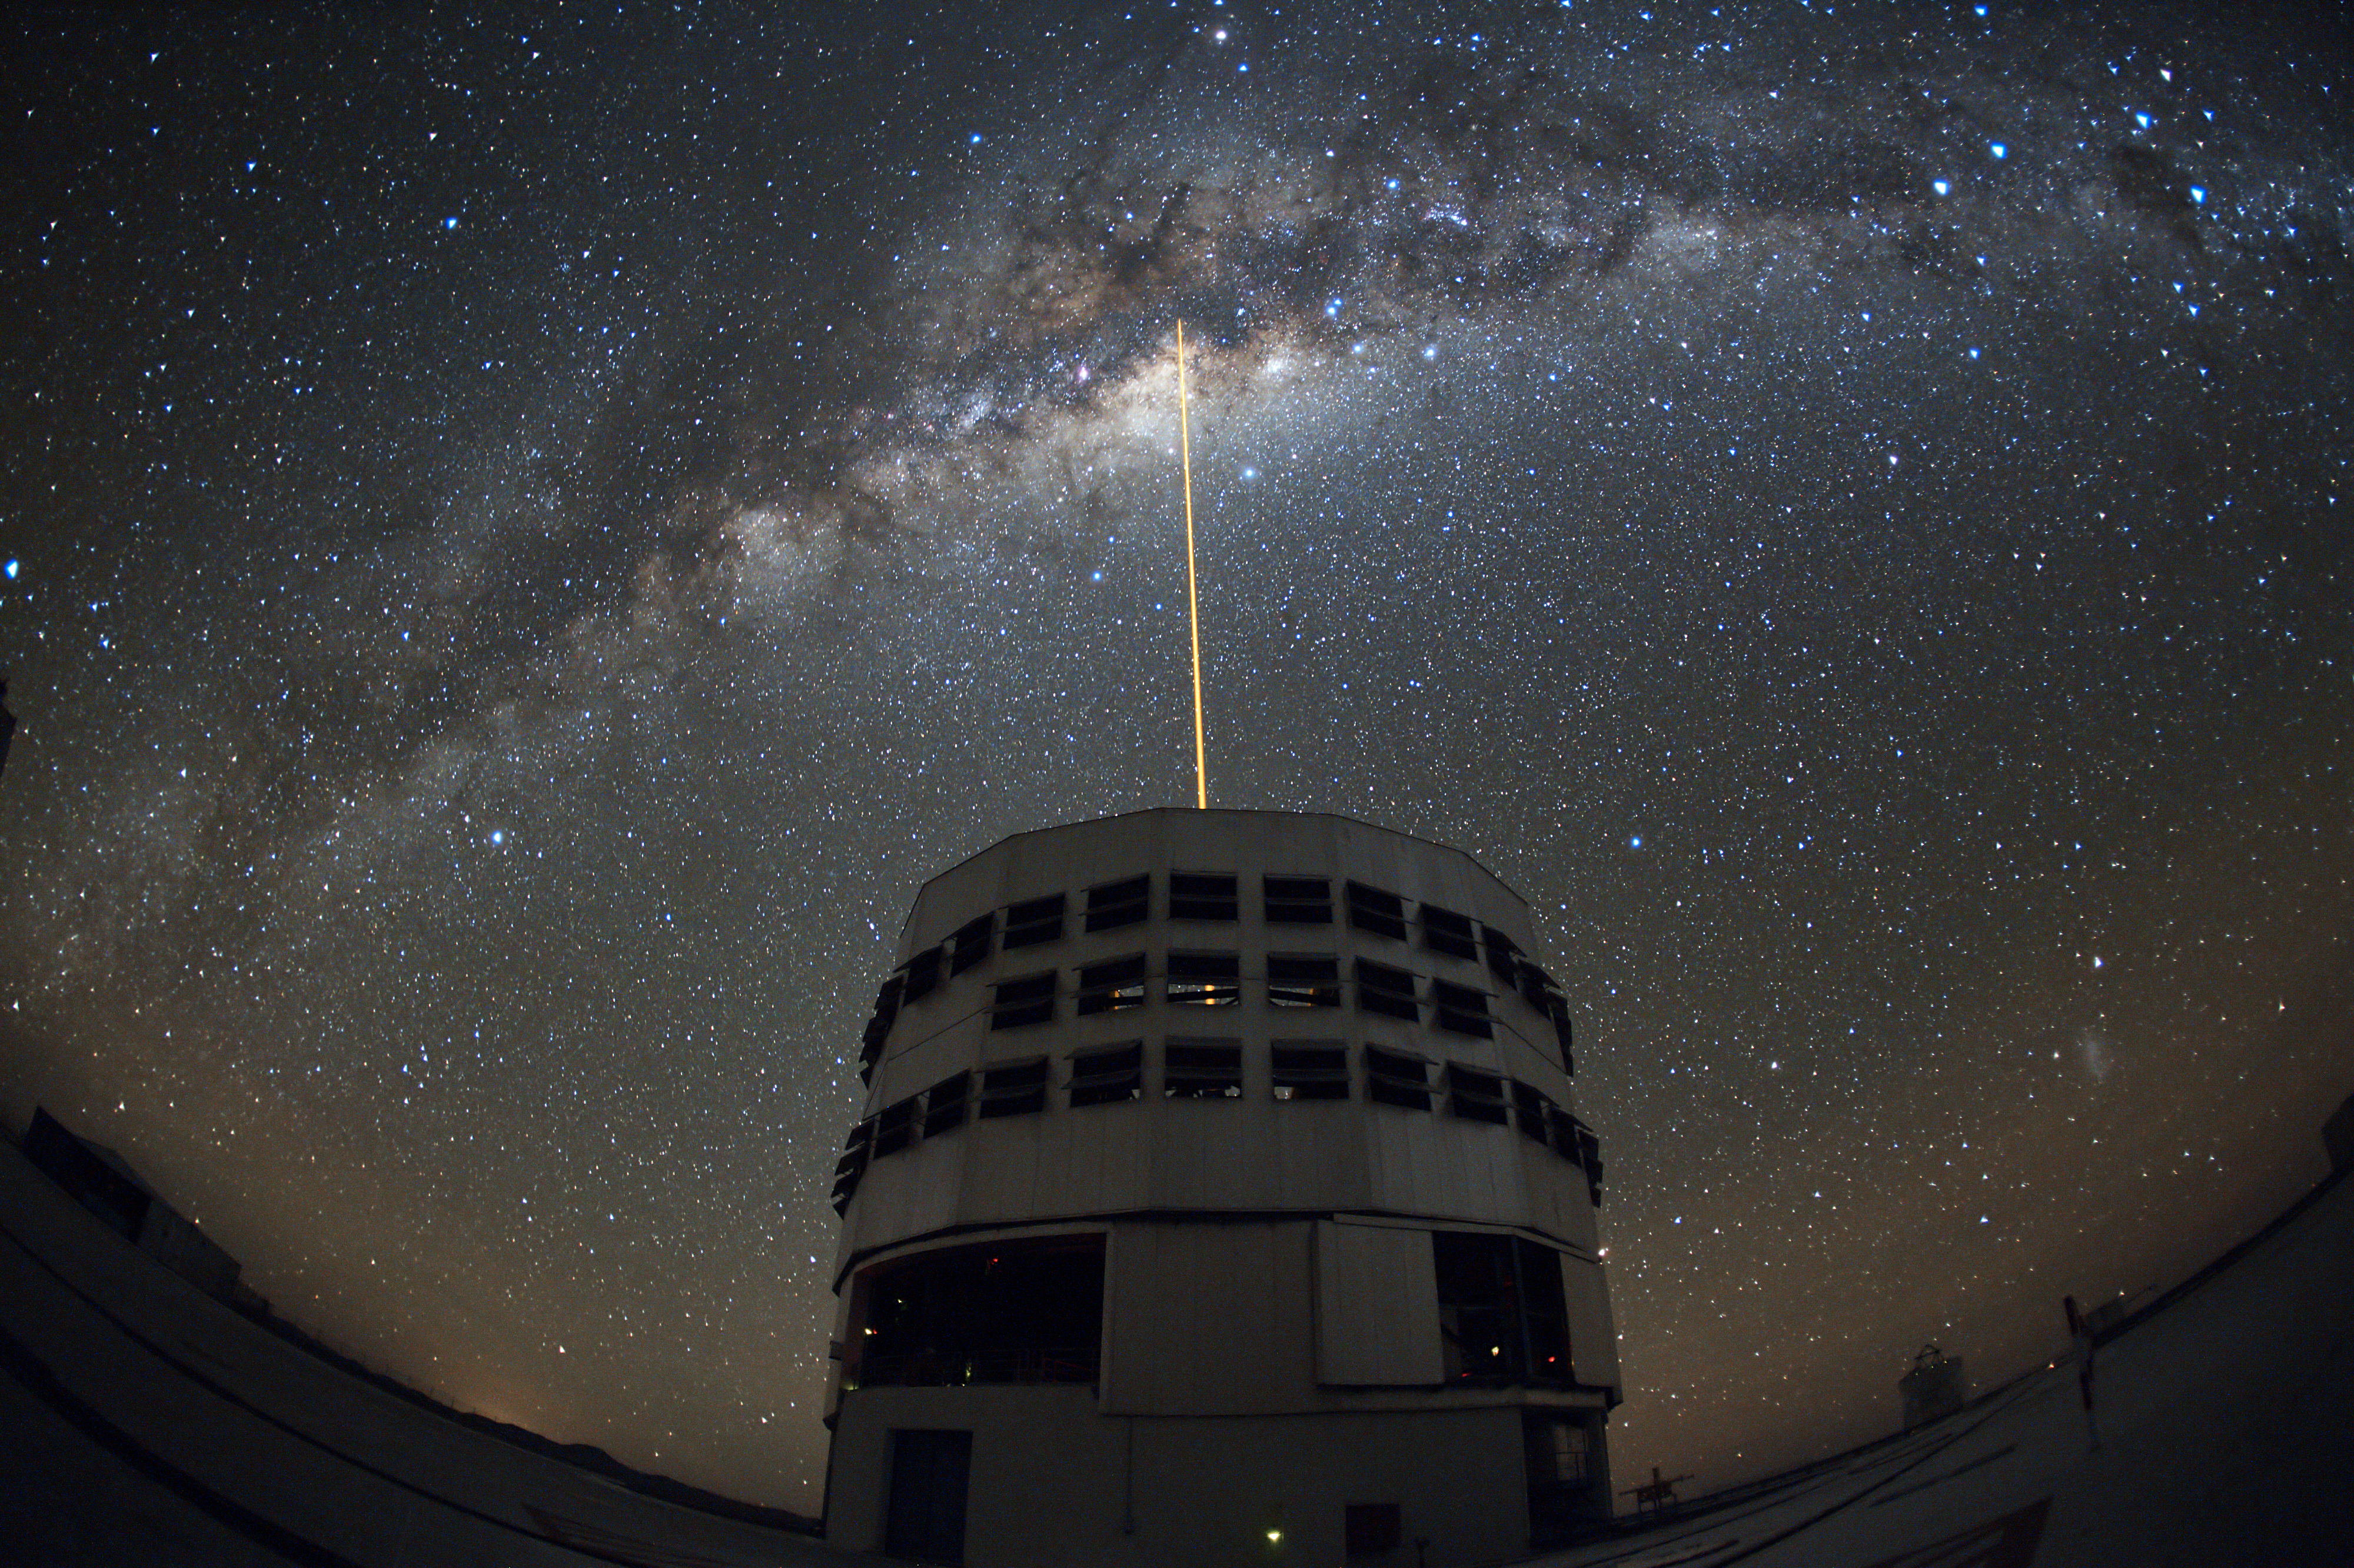

Shooting a laser at the Galactic Centre

This impressive image, taken on 10 May 2010 by ESO astronomer Yuri Beletsky, beautifully depicts the sky above Paranal. One of the 8.2-metre telescopes of ESO's Very Large Telescope, Yepun, Unit Telescope 4, is seen against the wonderful backdrop of the myriad of stars and dust that makes up the Milky Way. A laser beam is coming out of Yepun, aiming perfectly at the Galactic Centre. When used with the adaptive optics system the artificial star created by the beam allows the telescope to obtain images and spectra that are free from the blurring effect of the atmosphere. When this image was taken, astronomers Stefan Gillessen and Hauke Enkel were using the SINFONI instrument, together with the laser guide star facility, to study the centre of our Milky Way, where a supermassive black hole is lurking.

The field of view of the image is very wide, about 180 degrees. One of the 1.8-metre Auxiliary Telescopes used for interferometry can be seen on the right.

Credit: Y. Beletsky/ESO